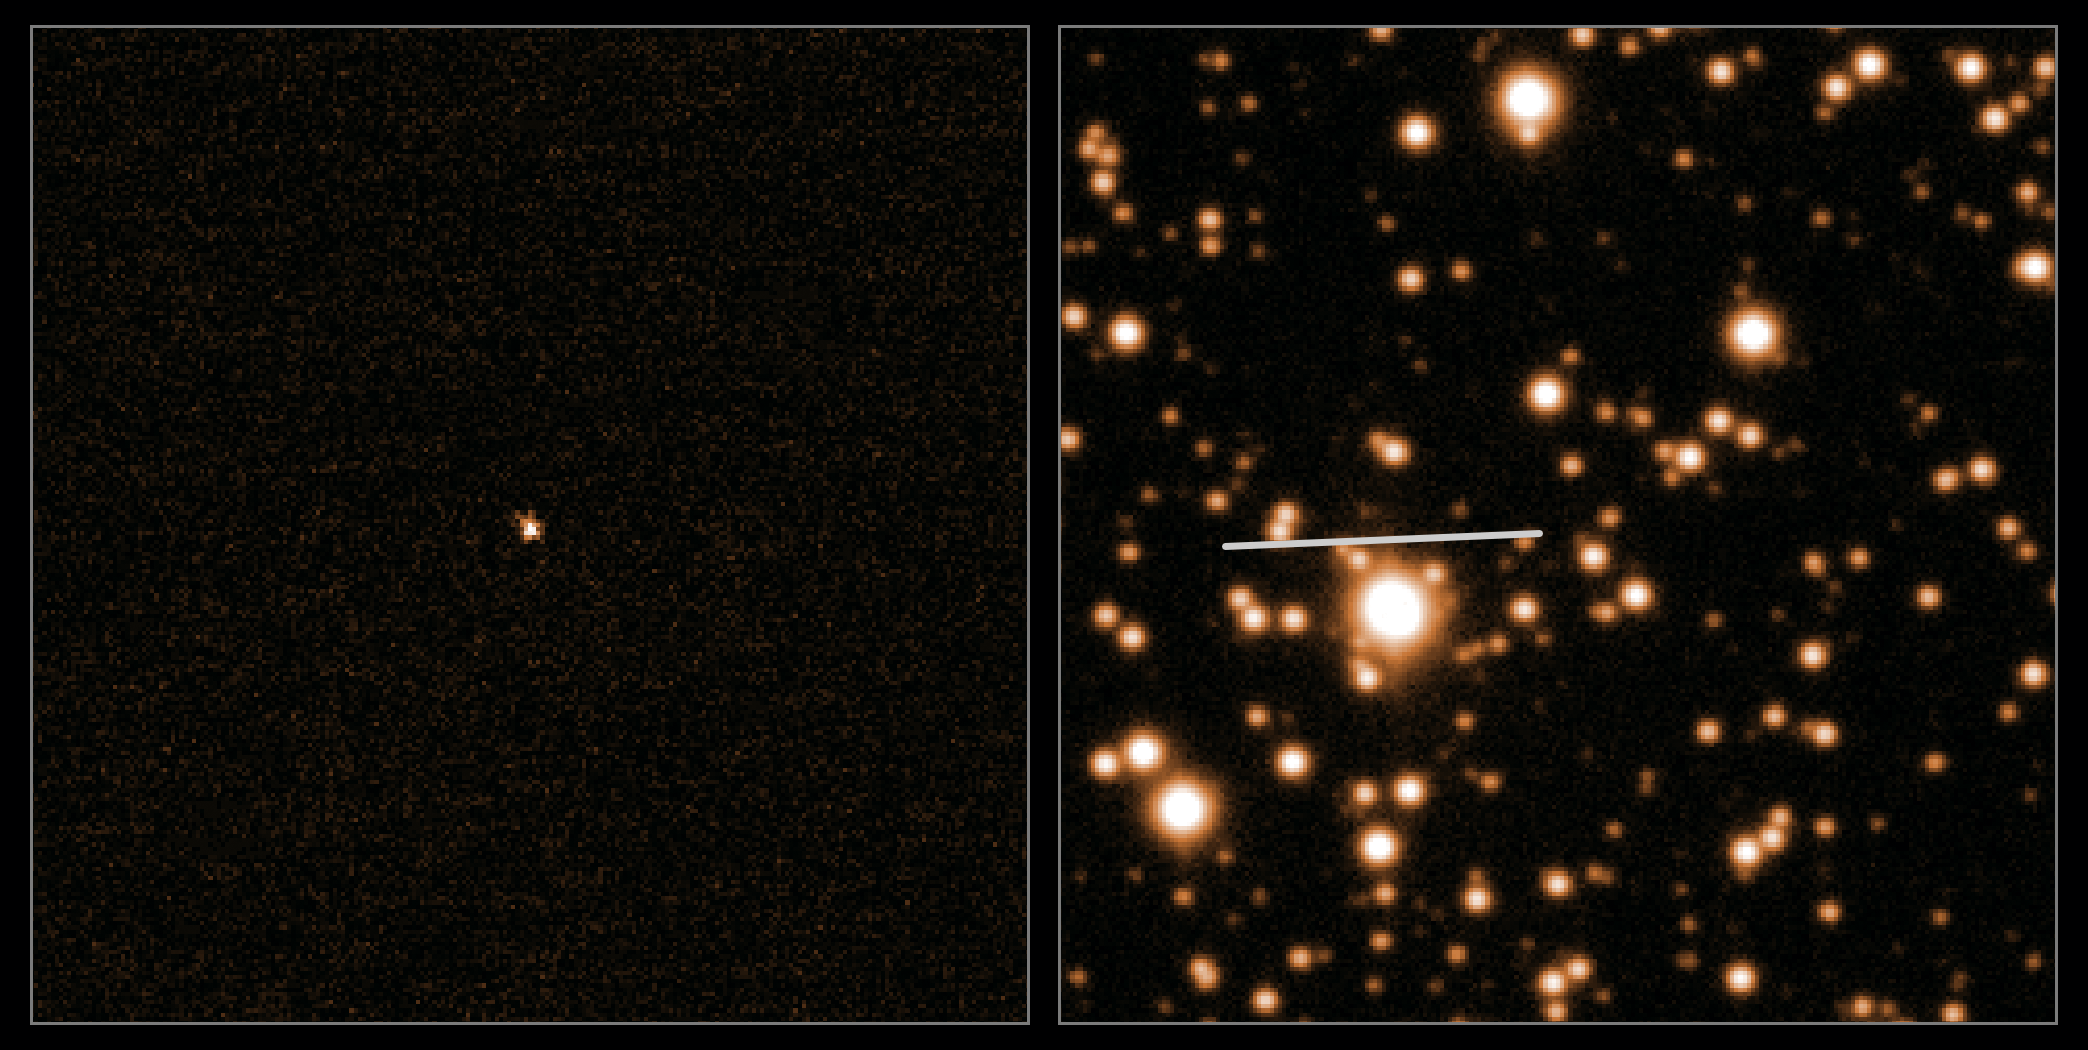

Rosetta's comet

ESA's Rosetta spacecraft will wake up today, 20 January, after 31 months in deep space hibernation, to finally close in on comet 67P/Churyumov-Gerasimenko (67P/CG).

This image shows the most recent observations of the 4-kilometre diameter comet, taken on 5 October 2013 by ESO's Very Large Telescope (VLT) when the comet was around 500 million kilometres away — before it passed behind the Sun and out of view from Earth's perspective.

For this image, a long series of observations was processed to reveal both the comet without the background stars (on the left panel), and the star field with the track of the comet marked (on the right). Viewed against a crowded star field towards the centre of the Milky Way, the comet was still so far from the Sun that the icy nucleus was not releasing any gas or dust, and appears as a simple spot. As it approaches the Sun, its surface will heat up and its ices will sublimate, dragging dust out to form a tail.

The observation marks the start of a close collaboration between ESA and ESO to monitor the comet from the ground during Rosetta's encounter with 67P/CG later this year. Rosetta was launched in 2004 and aims to explore the surface of the comet, deploying a lander down onto 67P/CG to see what its surface is like [1].

The comet is on a 6.5-year orbit around the Sun and is currently out towards the orbit of Jupiter. It will be closest to the Sun — roughly between the orbits of Earth and Mars — in August 2015. This image suggests that the comet is not yet active, so scientists will be keen to check in on the comet again in February, when it is next observable by the VLT, and much closer to the Sun.

In the meantime, the observations carried out in October have been used to confirm the comet's orbit ahead of the major rendezvous manoeuvre planned for Rosetta in May, to line it up for orbiting 67P/CG in August. Further calculations will be made once Rosetta sights the comet in its own imaging system.

Notes
[1] Since its launch, Rosetta has travelled around the Sun five times, picking up speed and aligning itself with its final destination. For the coldest leg of the mission, as Rosetta ventured out beyond the orbit of Jupiter, the spacecraft was put into deep-space hibernation. 67P/CG is on a reasonably stable and well-known orbit, meaning that calculations for Rosetta's trajectory could be made far in advance of the spacecraft's launch, and it is far enough away from the Sun to make it a safe target.

Credit: ESO, Colin Snodgrass (Max Planck Institute for Solar System Research, Germany)